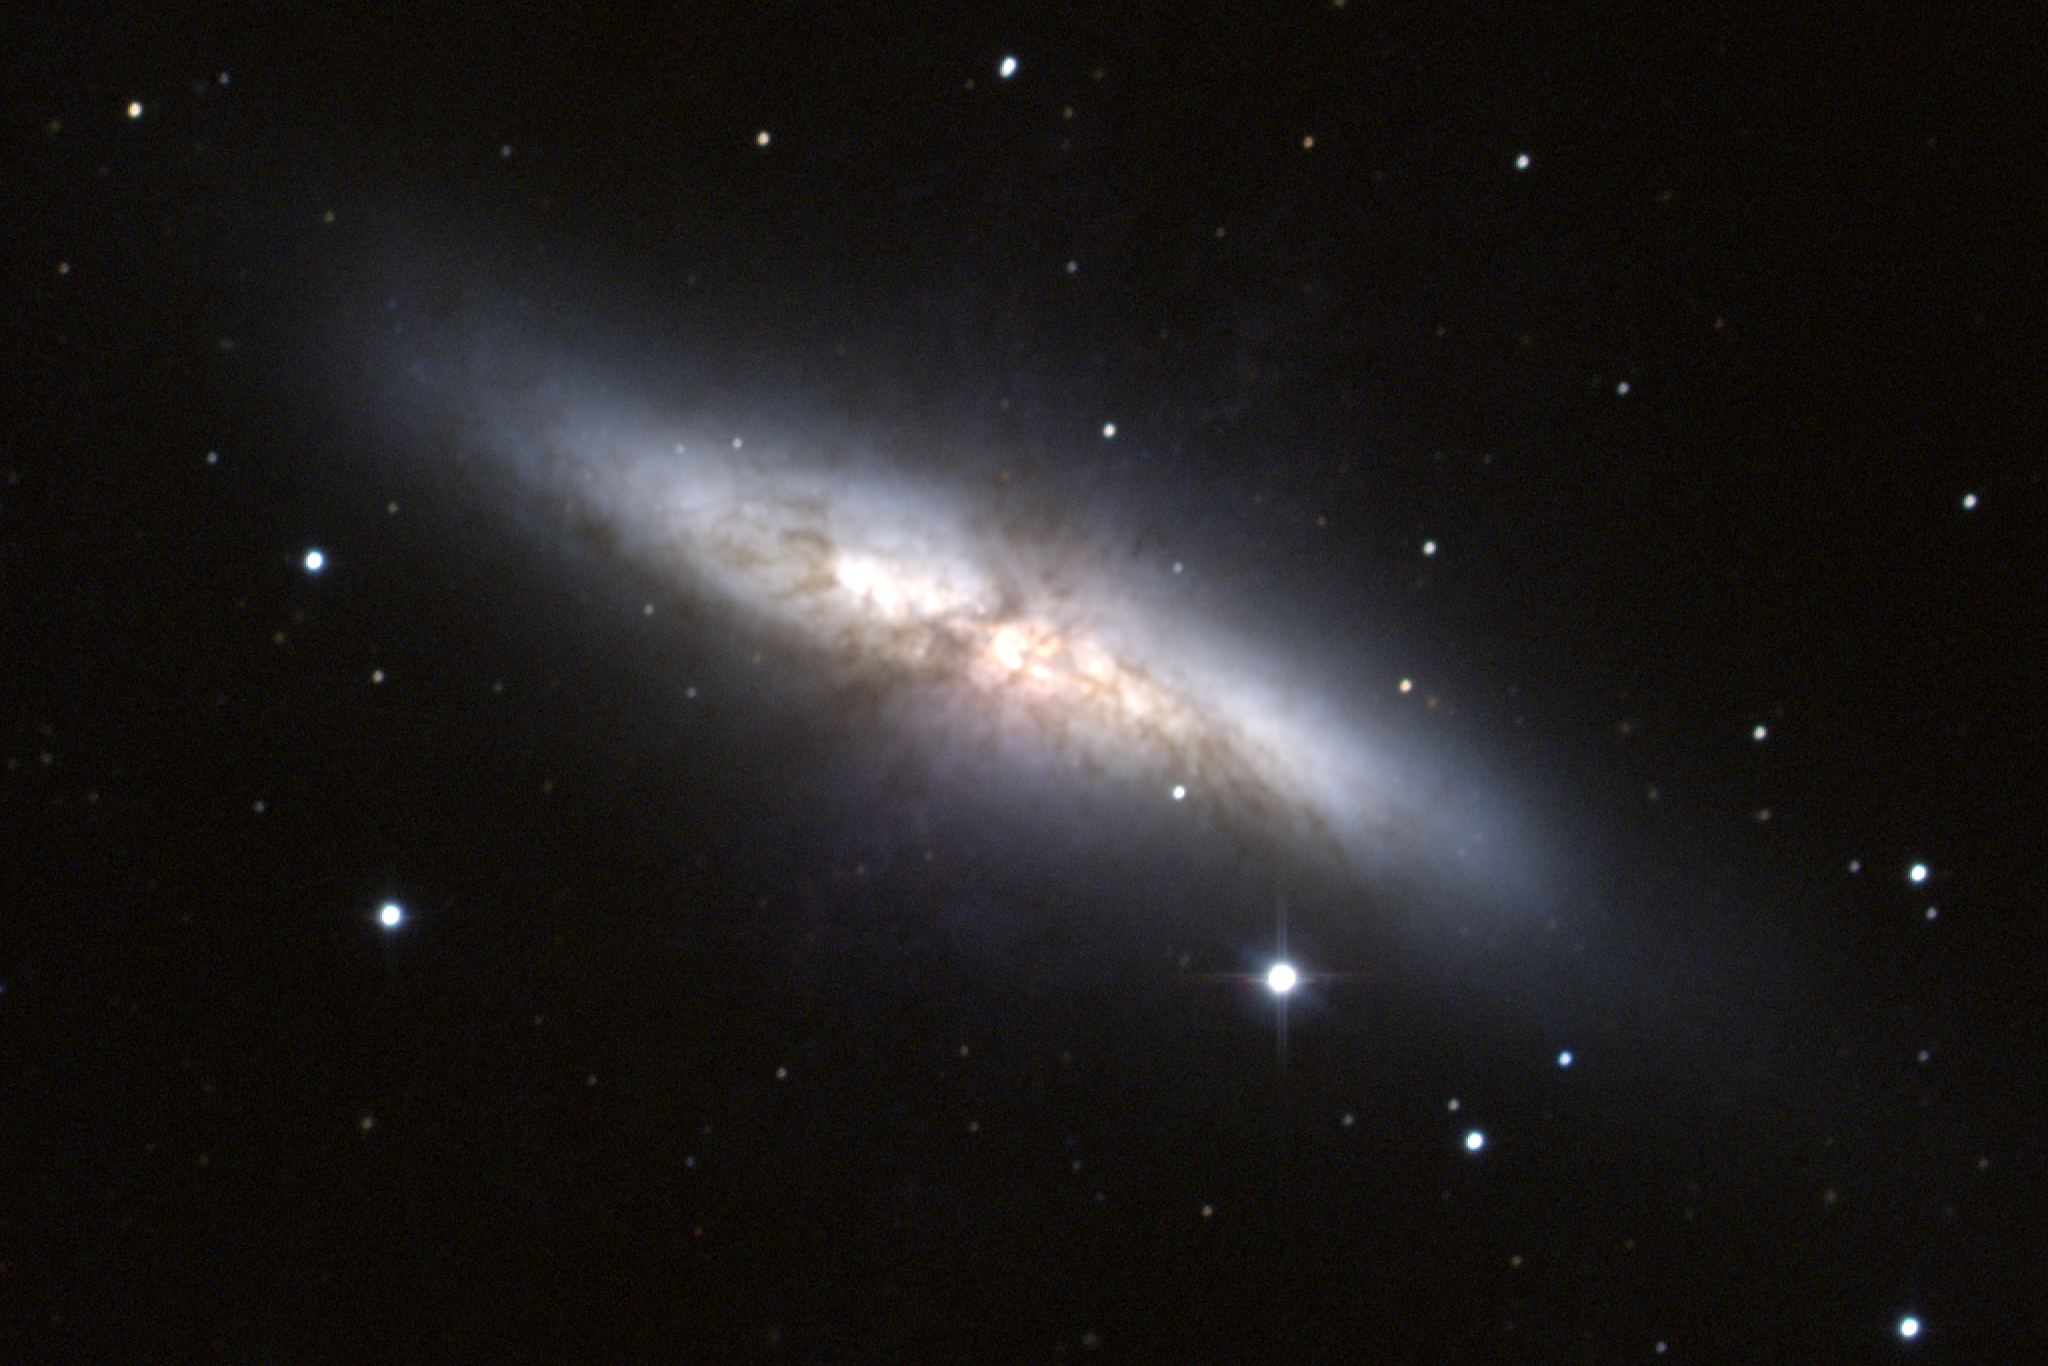

M82, NGC 3034

M82, an irregular galaxy in the constellation Ursa Major. This composite color image was created from CCD observations made at the Kitt Peak National Observatory's 0.9-meter telescope in late December 1994.

Credit: N.A.Sharp/NOIRLab/NSF/AURA/